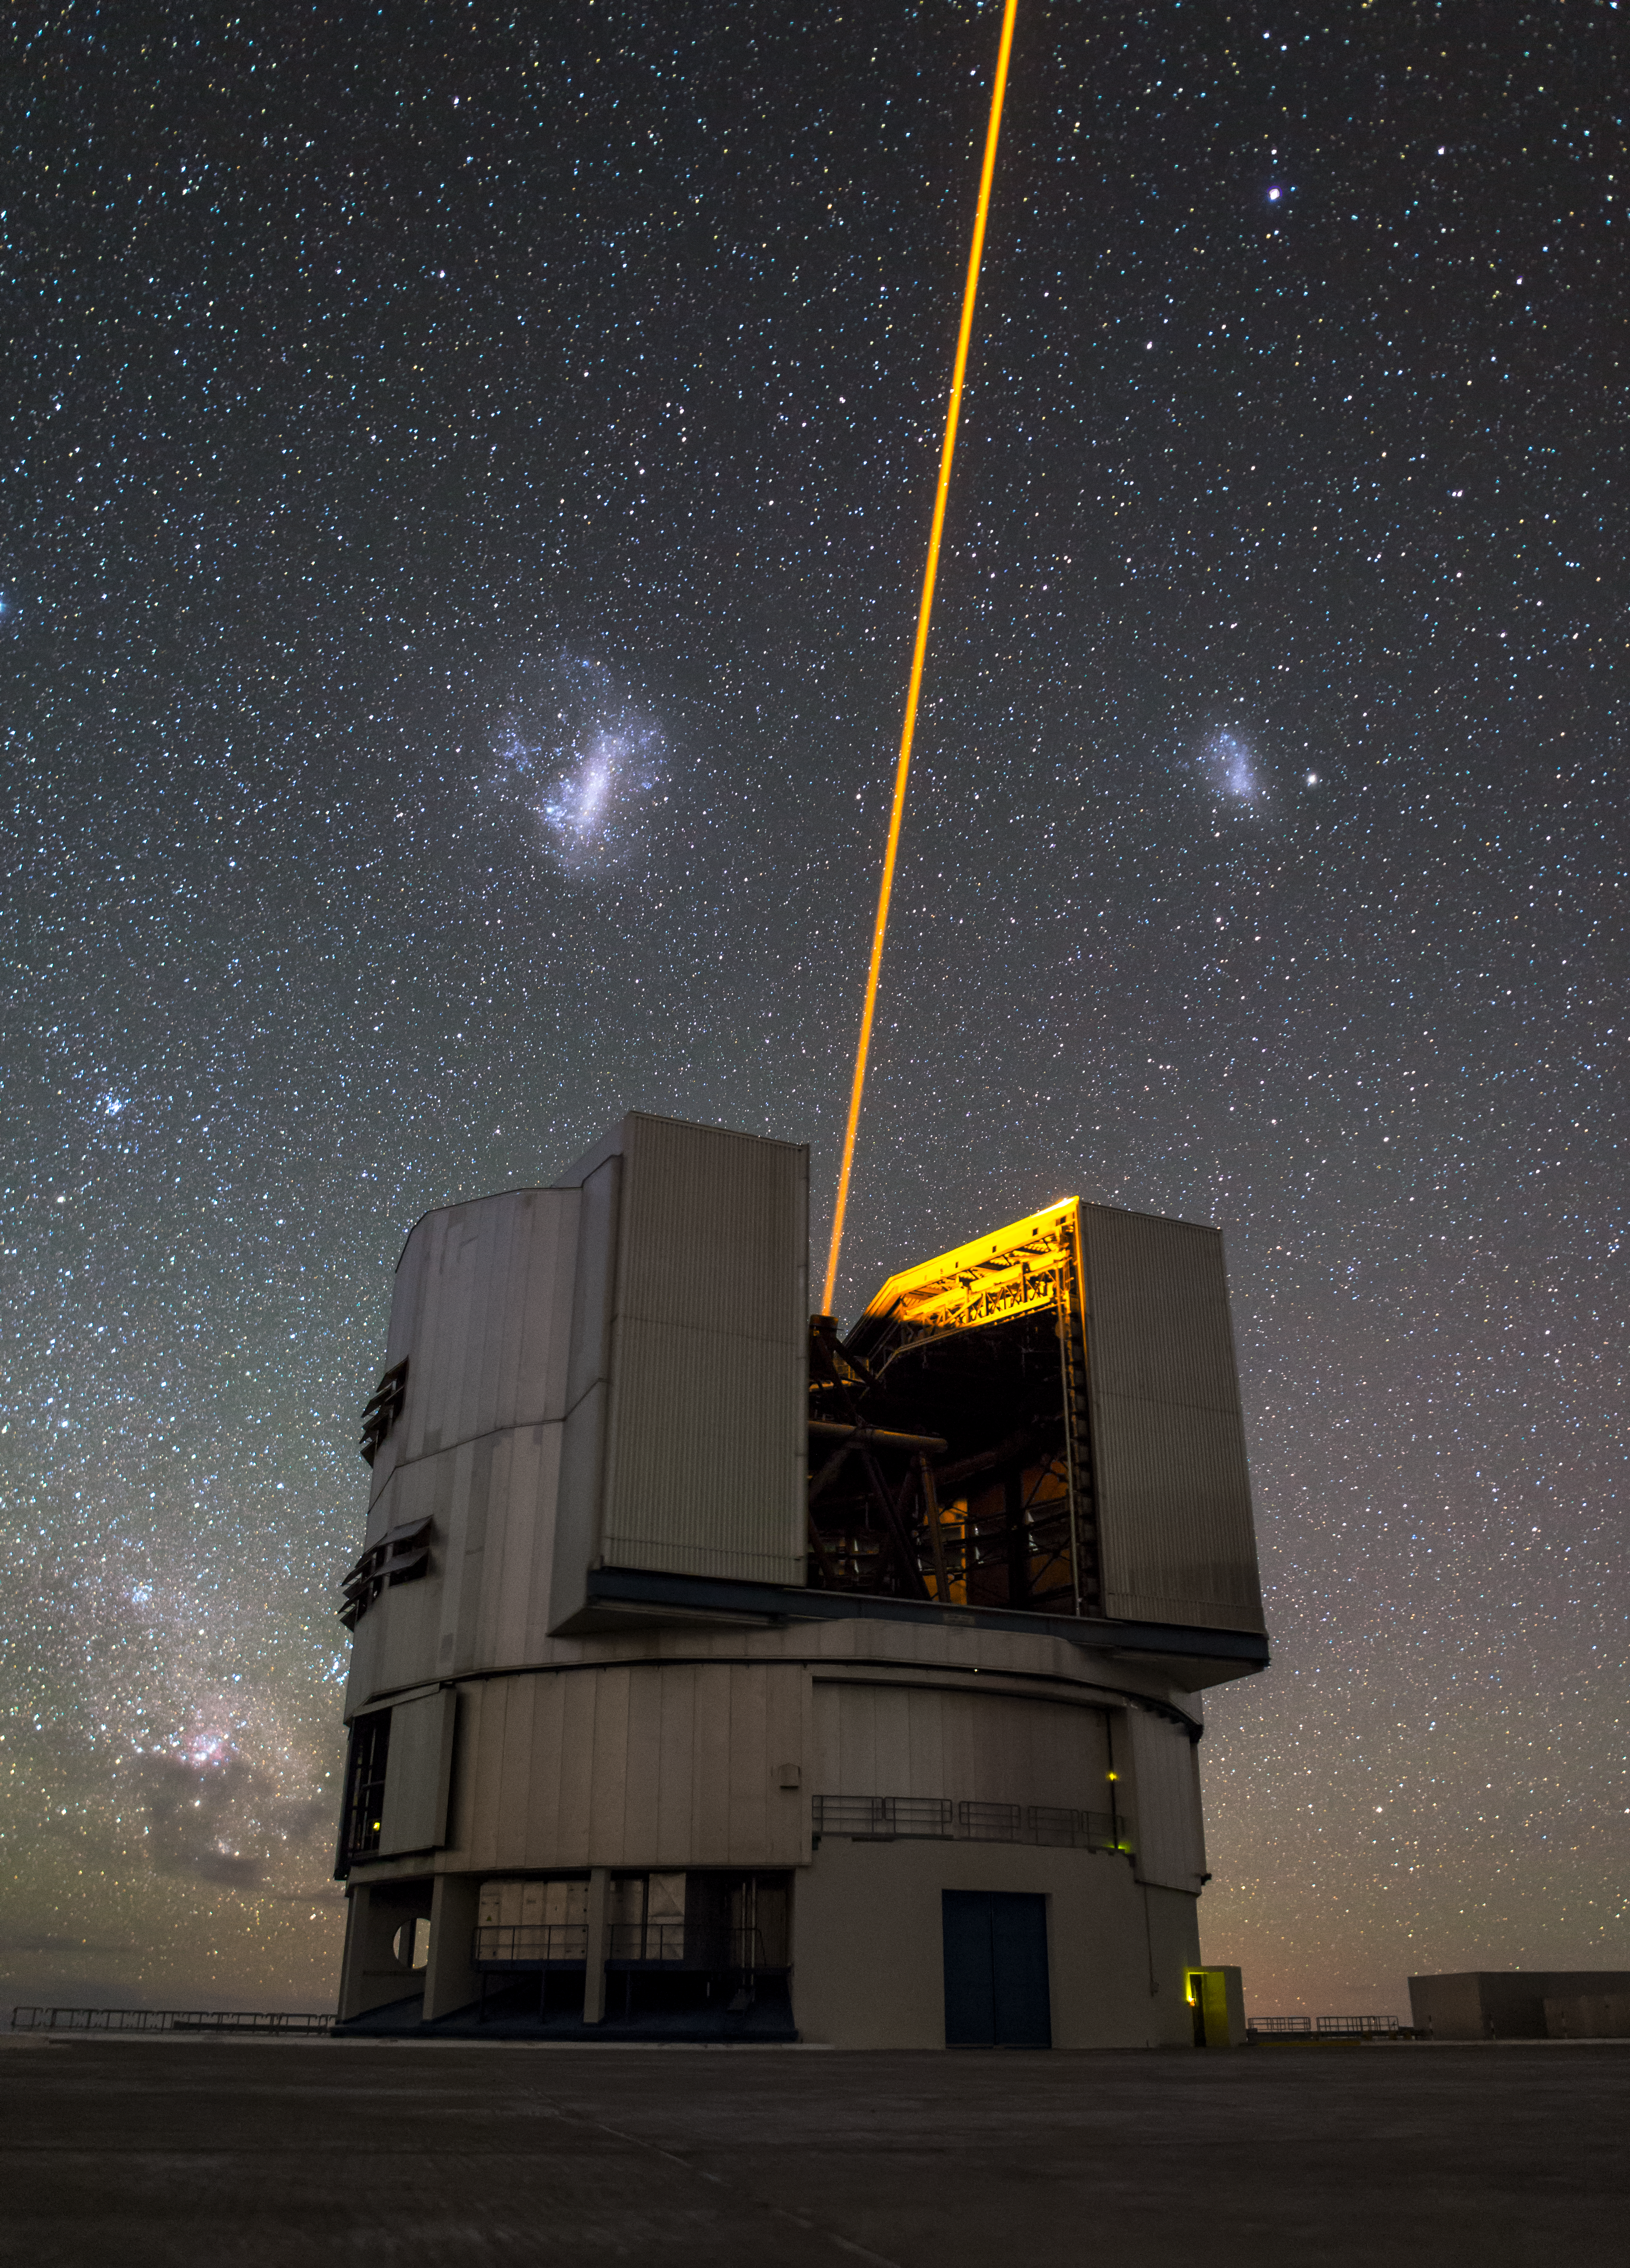

VLT shows off its new adaptive optics system

This image shows one of the Unit Telescopes of ESO's Very Large Telescope array (VLT), the most productive individual ground-based facility in the world. The VLT consists of an array of four telescopes, each with a main mirror of 8.2 metres diameter, that can observe together or individually. In part due to its clever Adaptive Optics system, which uses a Laser Guide Star that can be seen in this image, the VLT is the world's most advanced optical instrument; it is a formidable science machine.

Both the Large and Small Magellanic clouds can be seen in the night sky behind the VLT telescope in this image.

This image was taken by ESO Photo Ambassador Juan Carlos Muñoz-Mateos.

Credit: Juan Carlos Muñoz-Mateos/ESO